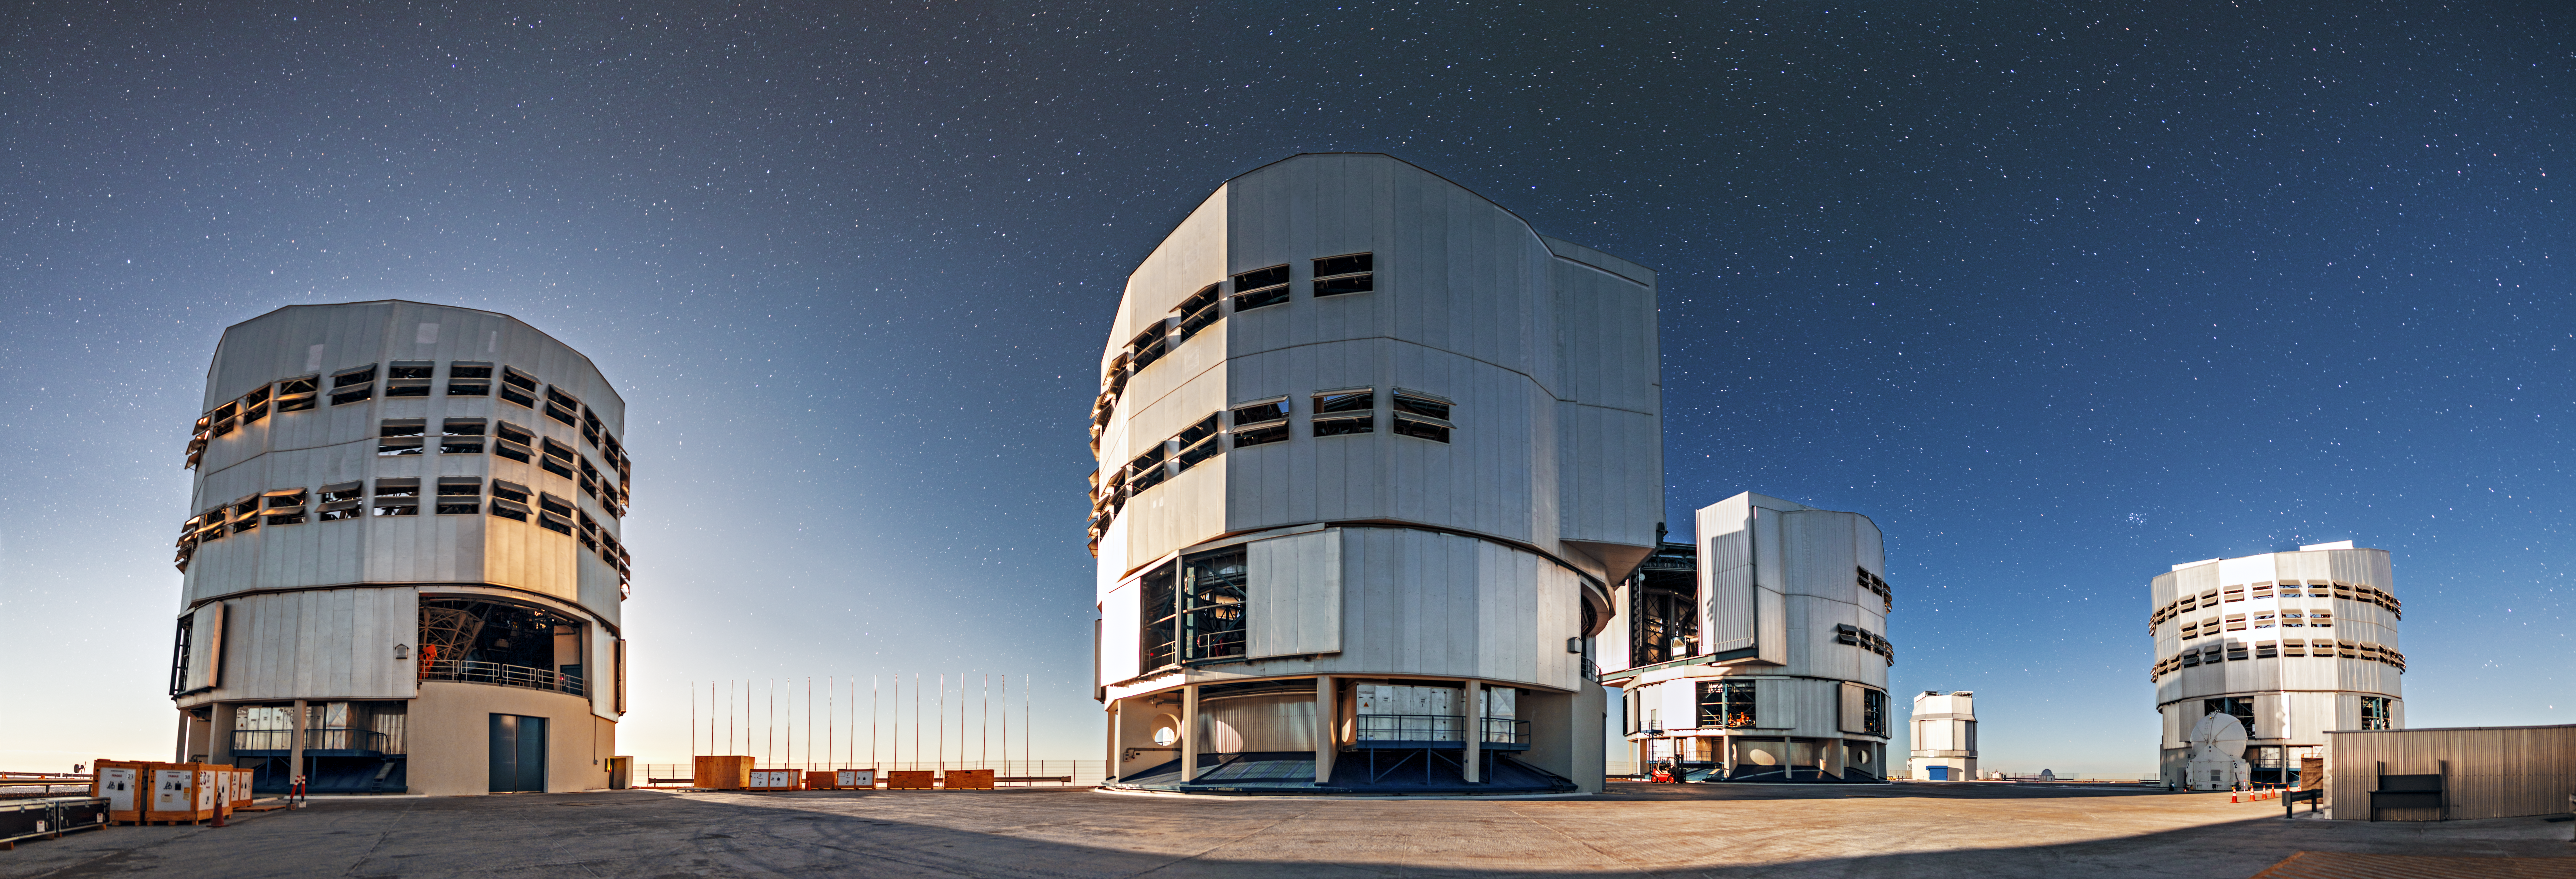

Major players

The four VLT Unit Telescopes and, in the background, the VST make up the major observers of the night sky at Paranal.

Credit: A. Tudorica/ESO